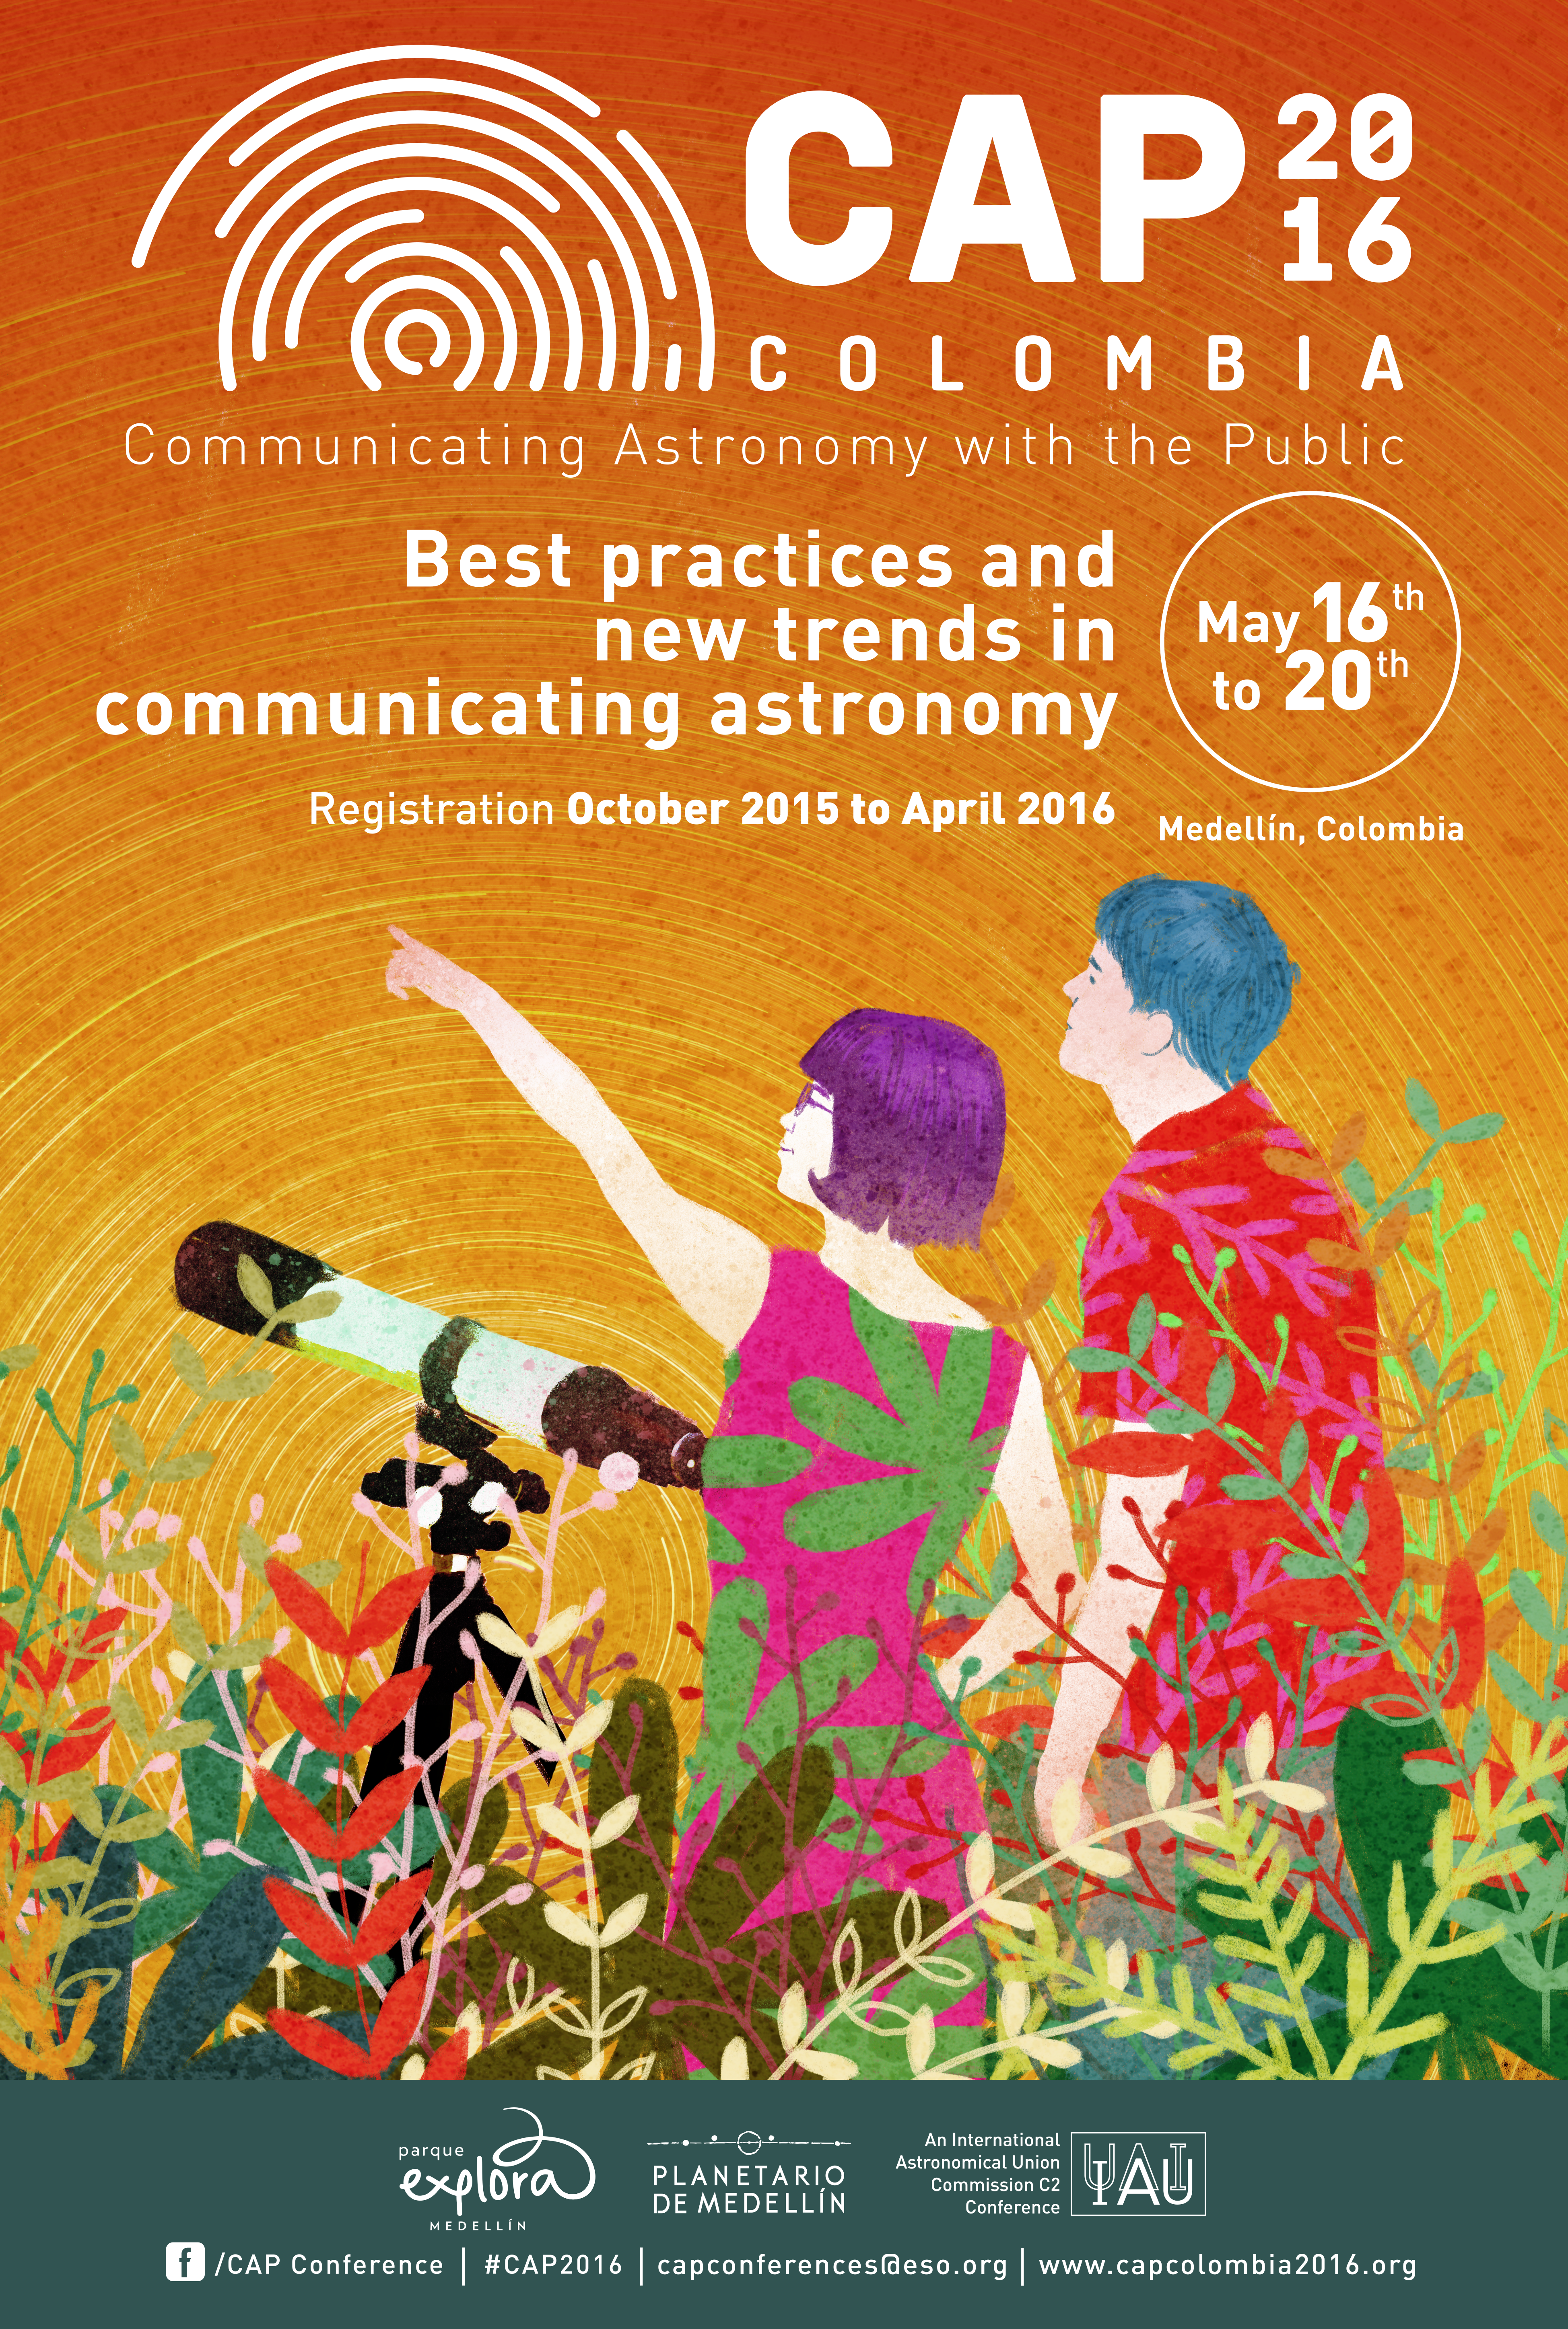

CAP 2016 poster

From 16 to 20 May 2016 Colombia hosts the 2016 Communicating Astronomy with the Public (CAP2016) conference in the city of Medellín. Professional communicators, research astronomers, press officers, science journalists and facilitators engaging different audiences with science and technology will be exchanging views and experiences during the five-day conference on the latest challenges in astronomy communication and public outreach. Read more here.

Credit: IAU/Park Explora